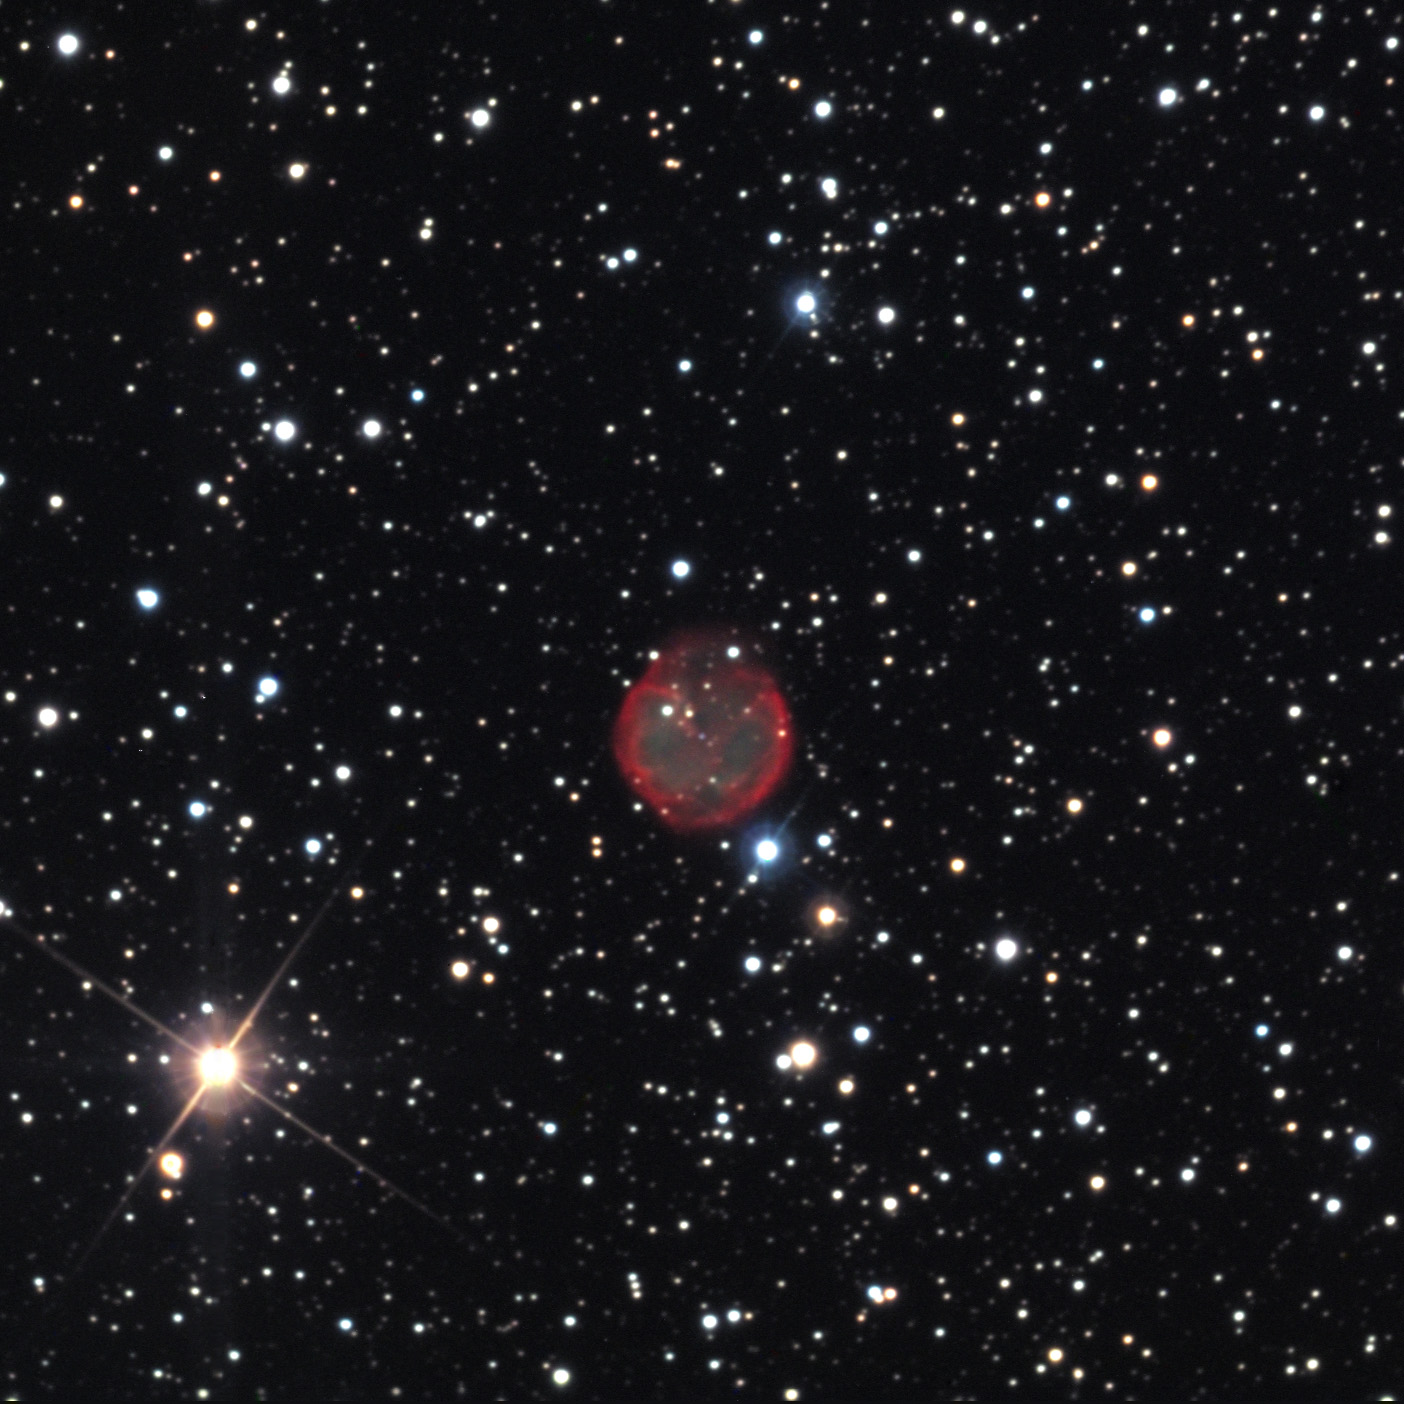

NGC 7048

This beautiful planetary nebula is located within the rich constellation of Cygnus the Swan.

This image was taken as part of Advanced Observing Program (AOP) program at Kitt Peak Visitor Center during 2014.

Credit: KPNO/NOIRLab/NSF/AURA/Richard Robinson and Beverly Erdman/Adam Block